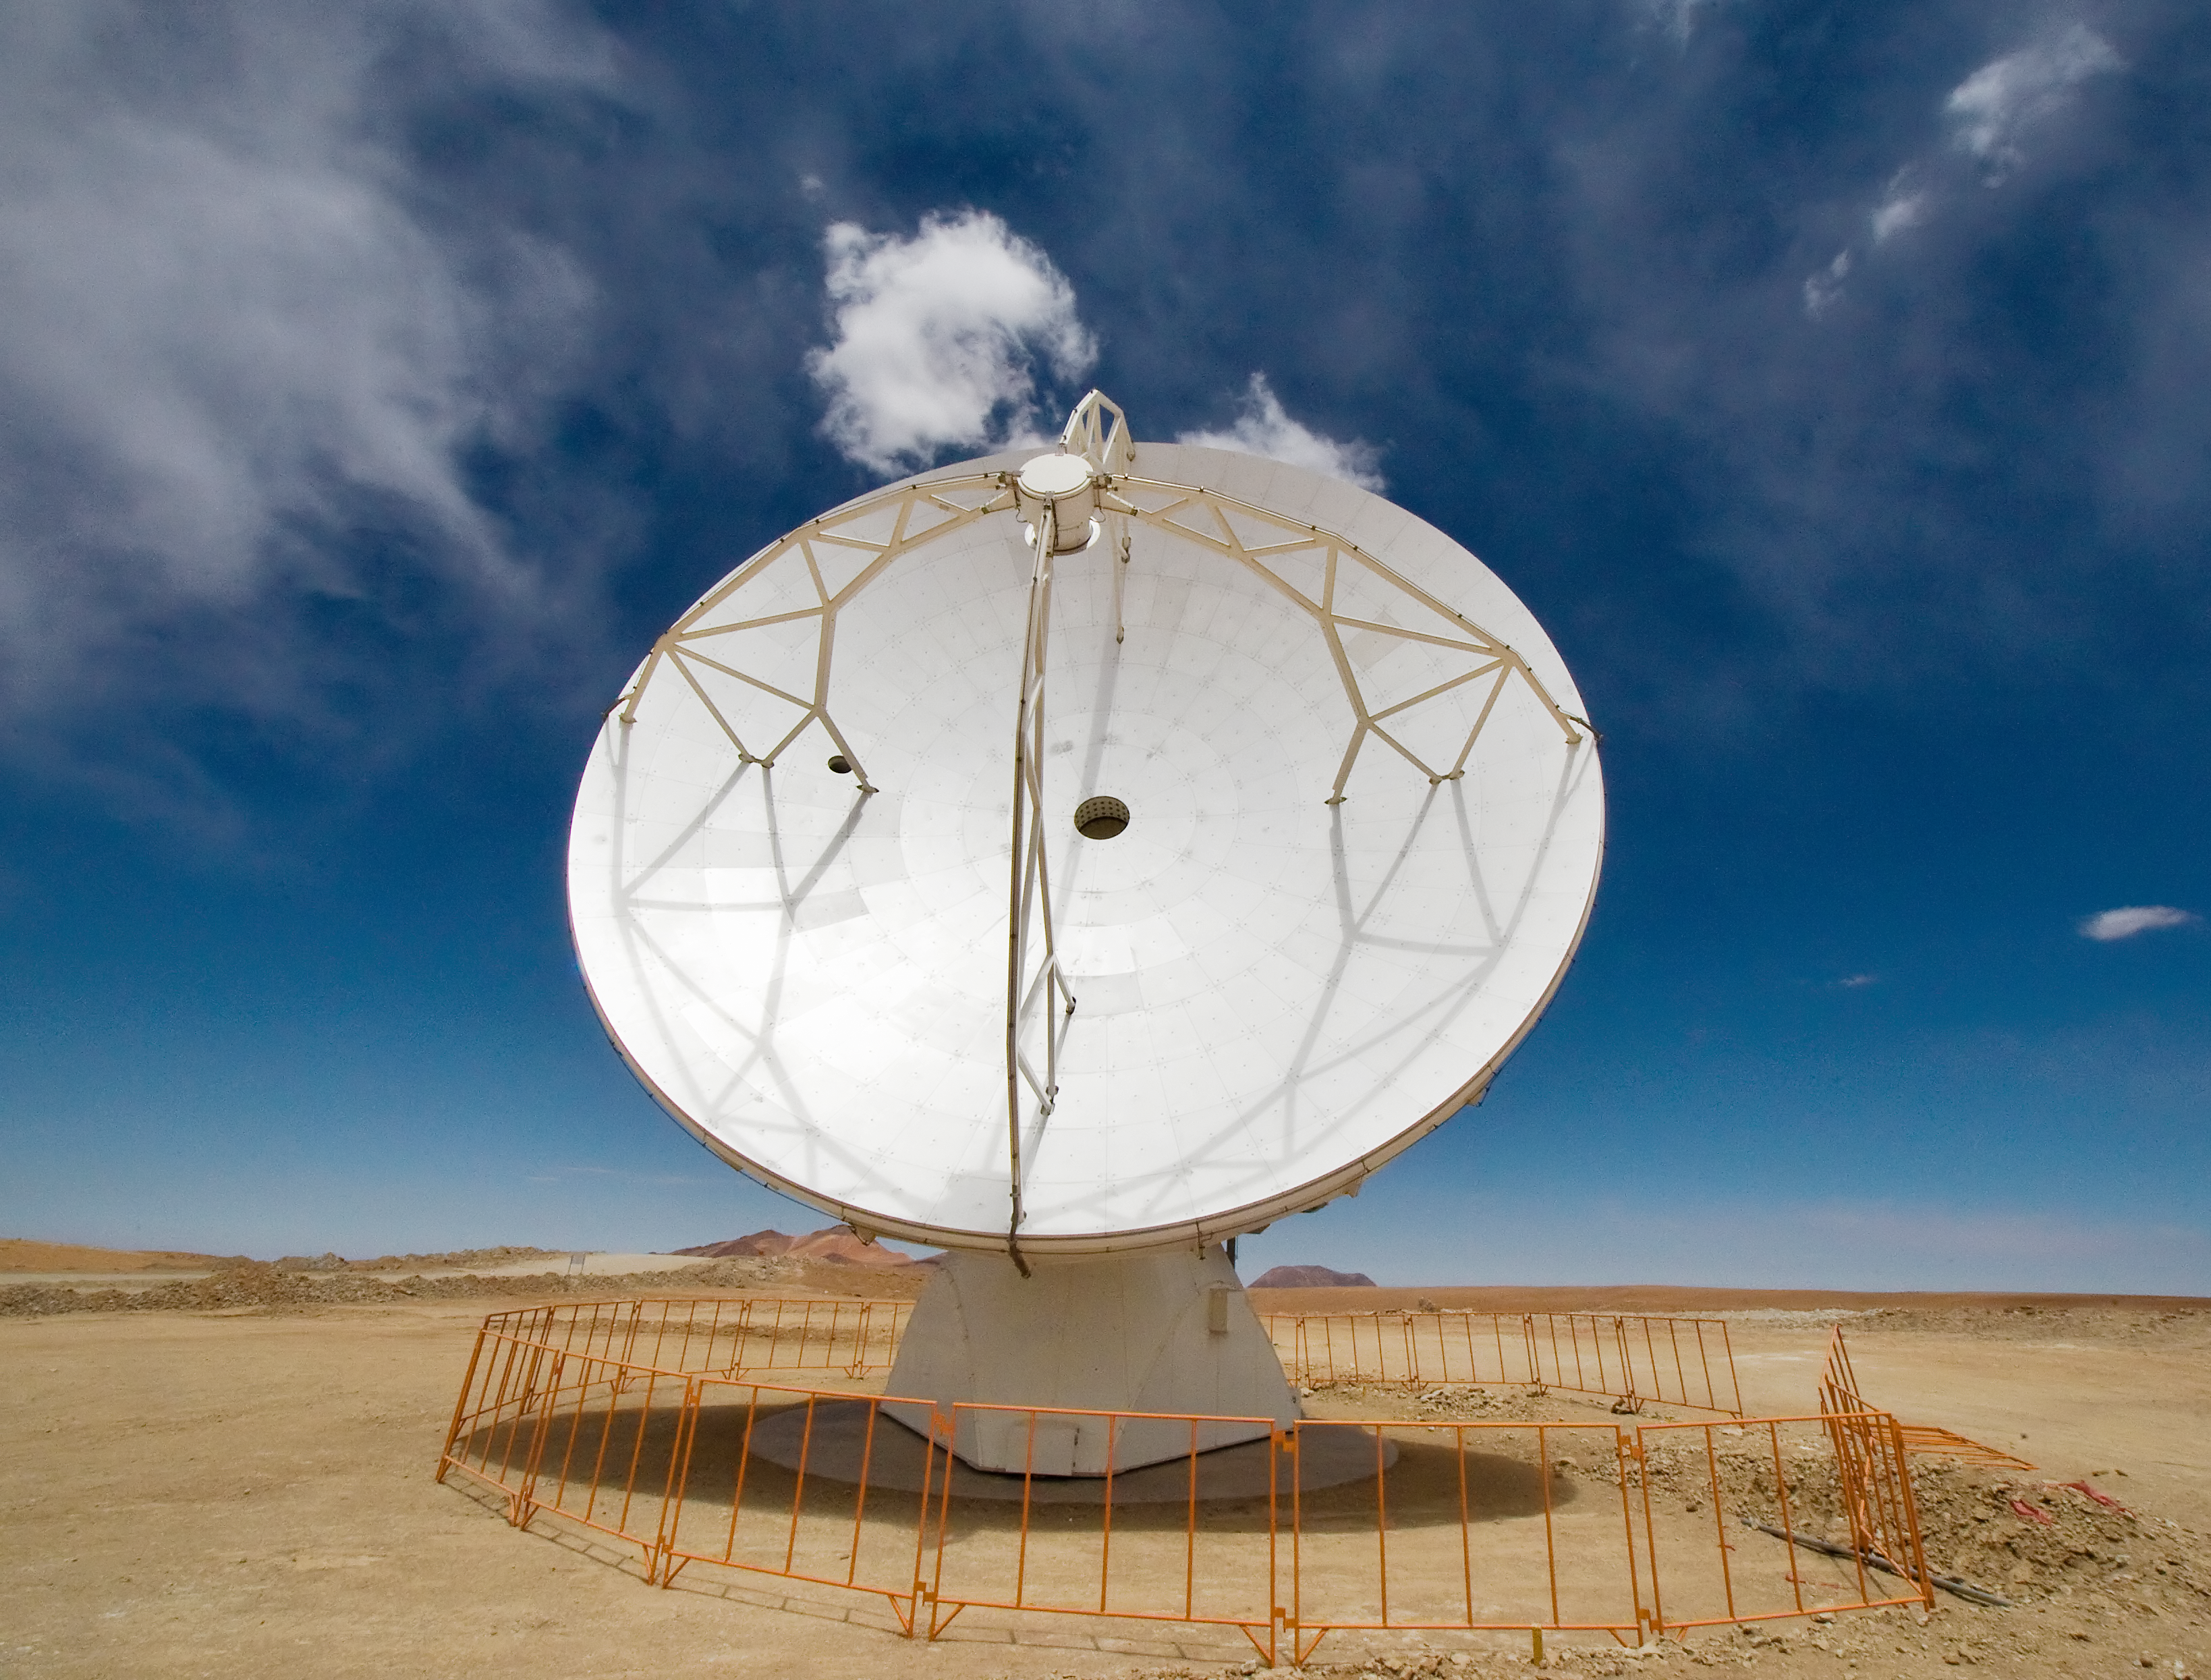

An ALMA antenna on Chajnantor

One of the Atacama Large Millimeter/submillimeter Array (ALMA) antennas thrusts to the sky on the Chajnantor plain of the Chilean Andes, 5000 m above sea level. ALMA is the largest ground-based astronomy project in existence, and will be comprised of a giant array of 12-m submillimetre quality antennas, with baselines of several kilometres. An additional, compact array of 7-m and 12-m antennas will complement the main array. Construction of ALMA started in 2003 and will be completed in 2012. The ALMA project is an international collaboration between Europe, East Asia and North America in cooperation with the Republic of Chile.

Credit: Iztok Bončina/ALMA (ESO/NAOJ/NRAO)